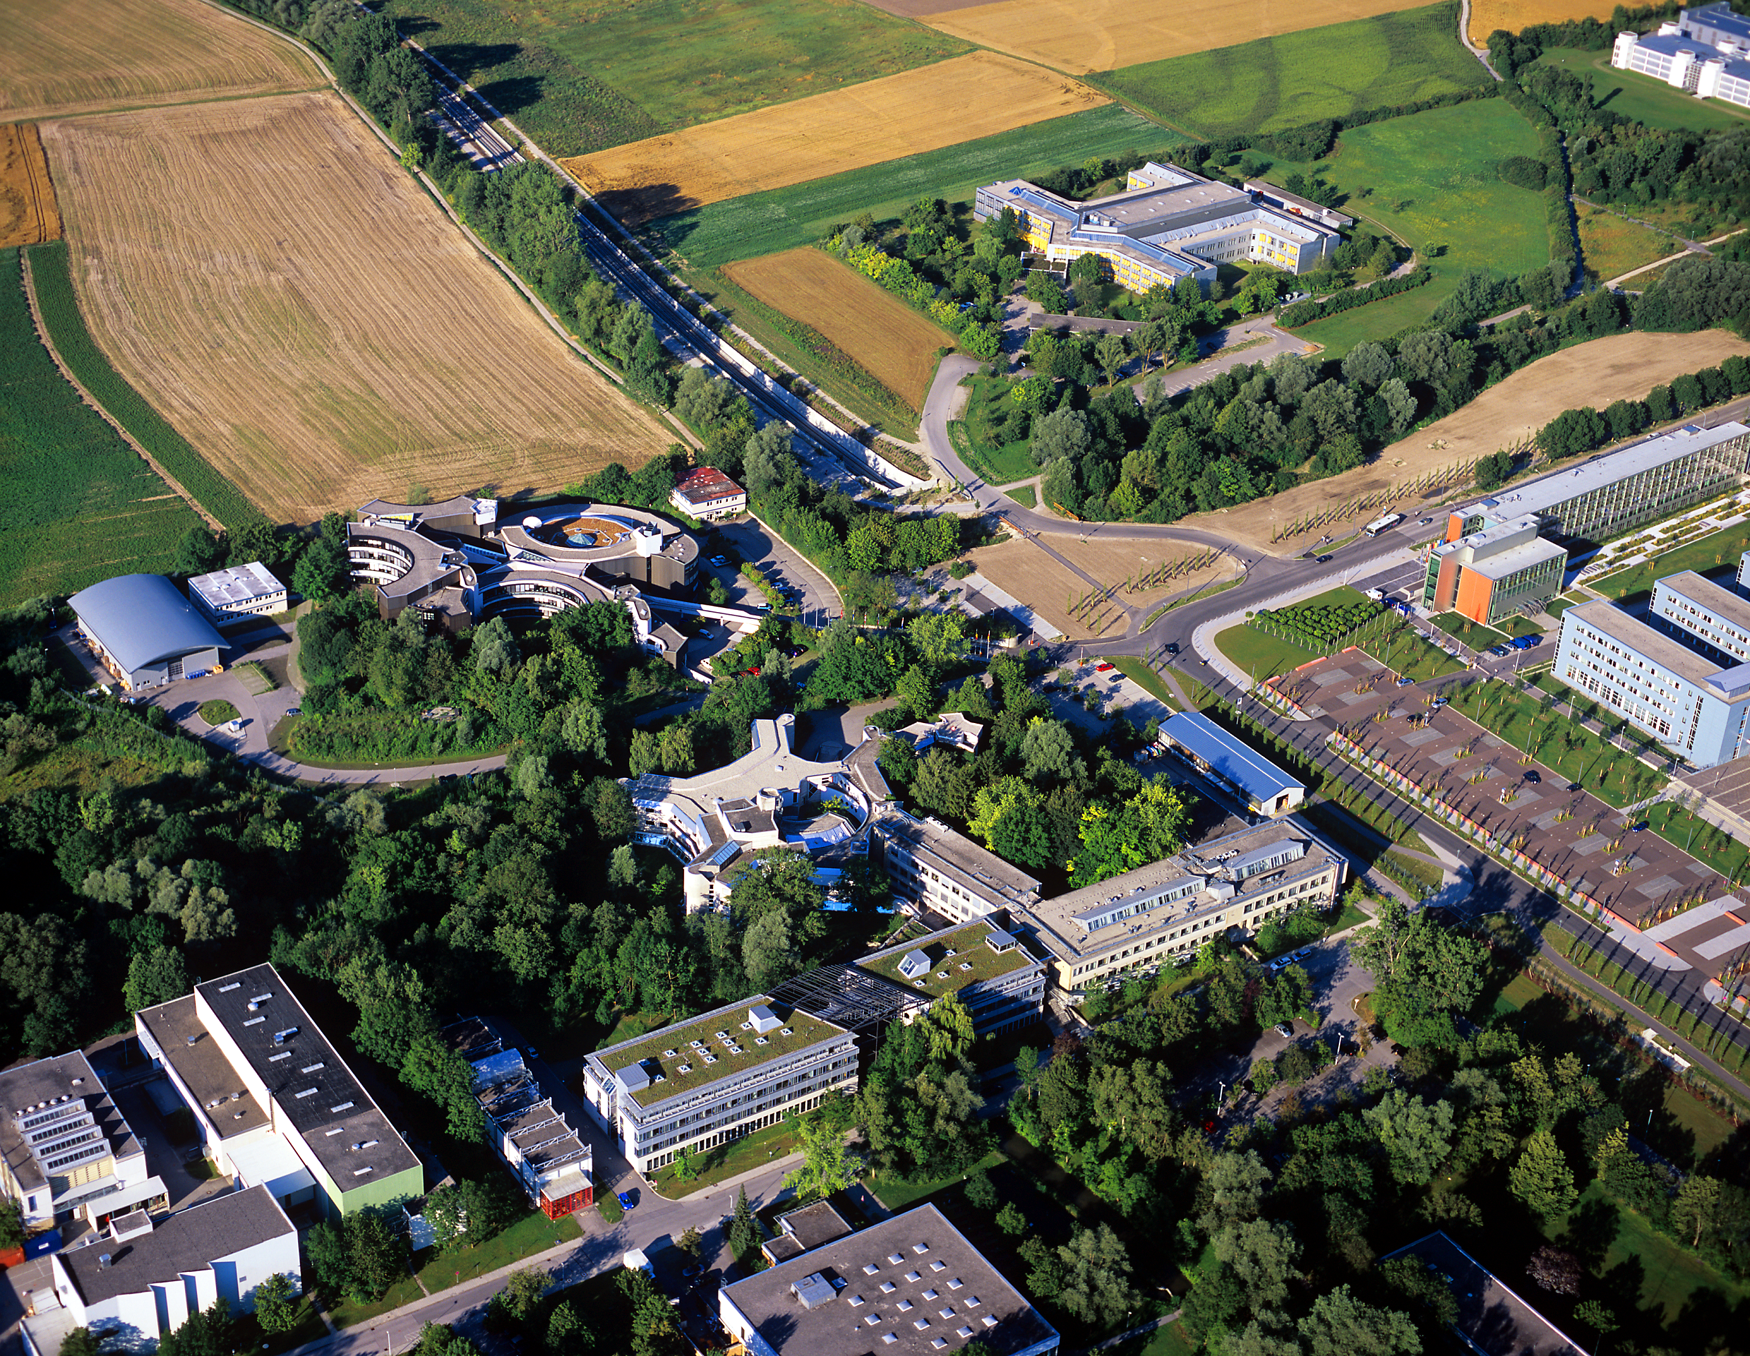

ESO Headquarters

Aerial photograph of the ESO Headquarters in Garching, near Munich, in Germany. Photograph taken in July 2007.

Credit: ESO